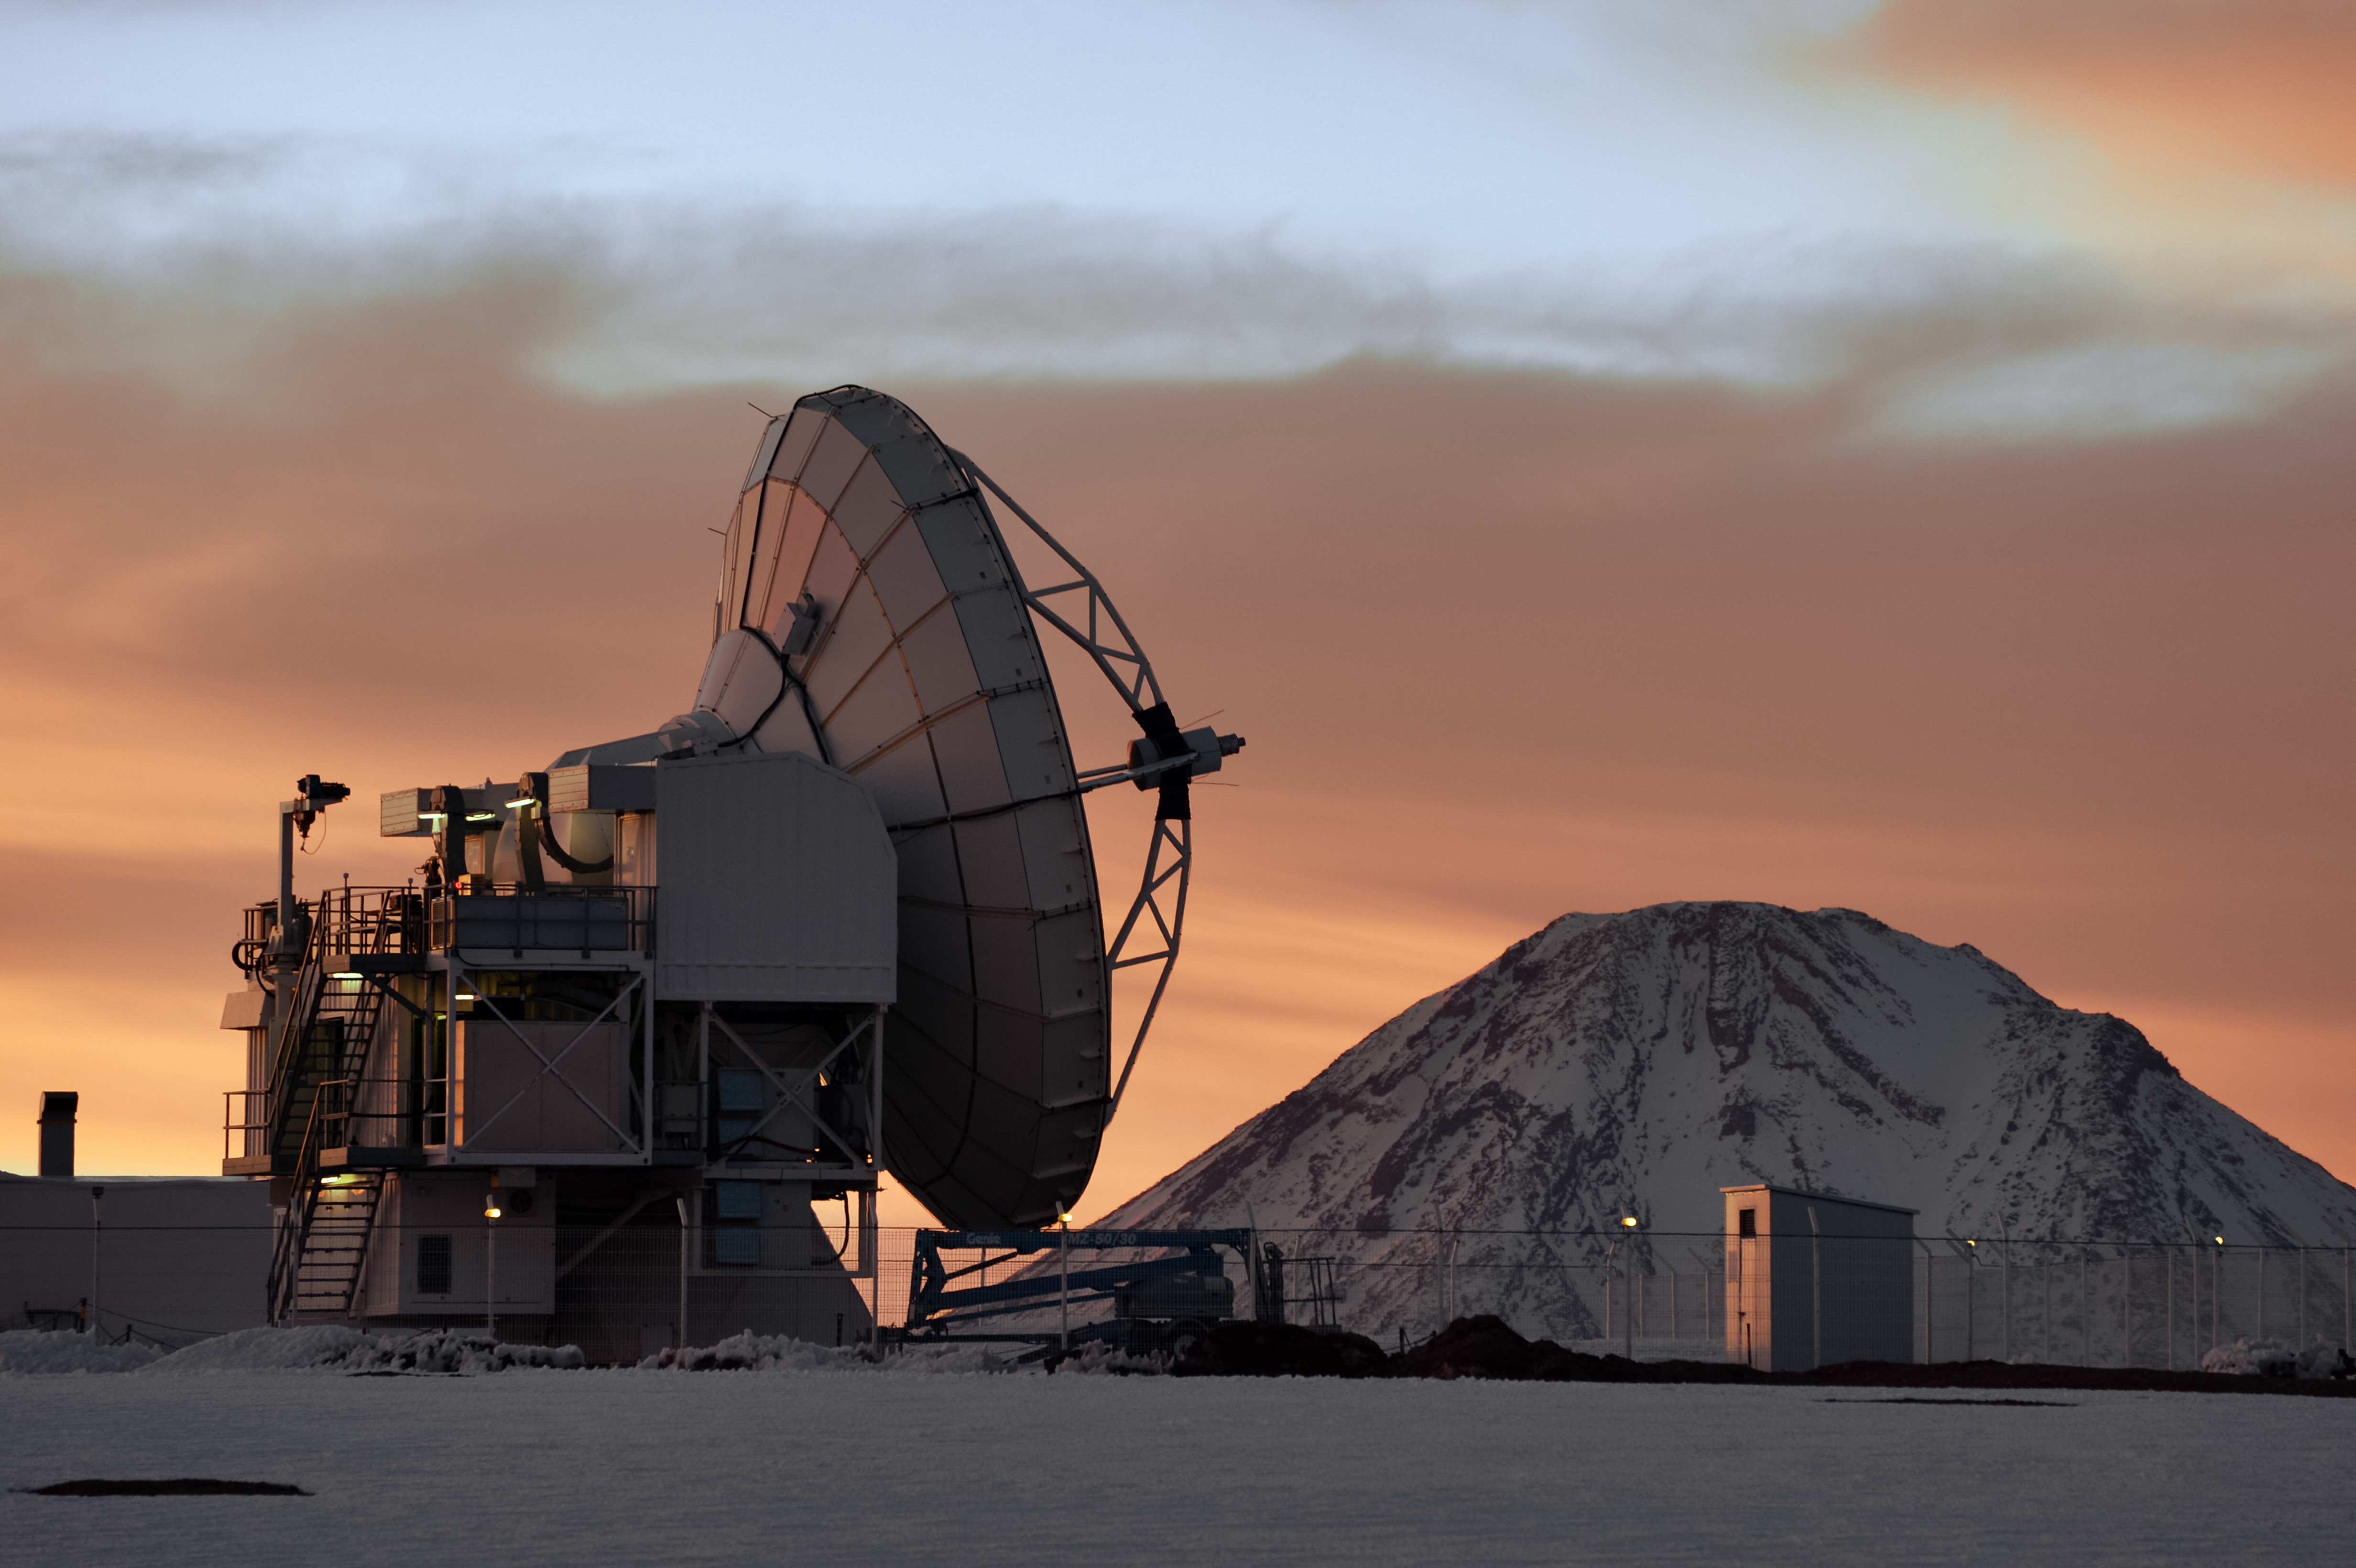

APEX and snowy Chajnantor

The slumbering Atacama Pathfinder Experiment (APEX) telescope sits beneath reddened skies amongst the snow covered Chajnantor landscape. Snow not only blankets the ground, but also the many peaks that encircle the Chilean plateau, including the distant Licancabur stratovolcano, visible to the right of APEX.

Credit: Carlos A. Durán/ESO